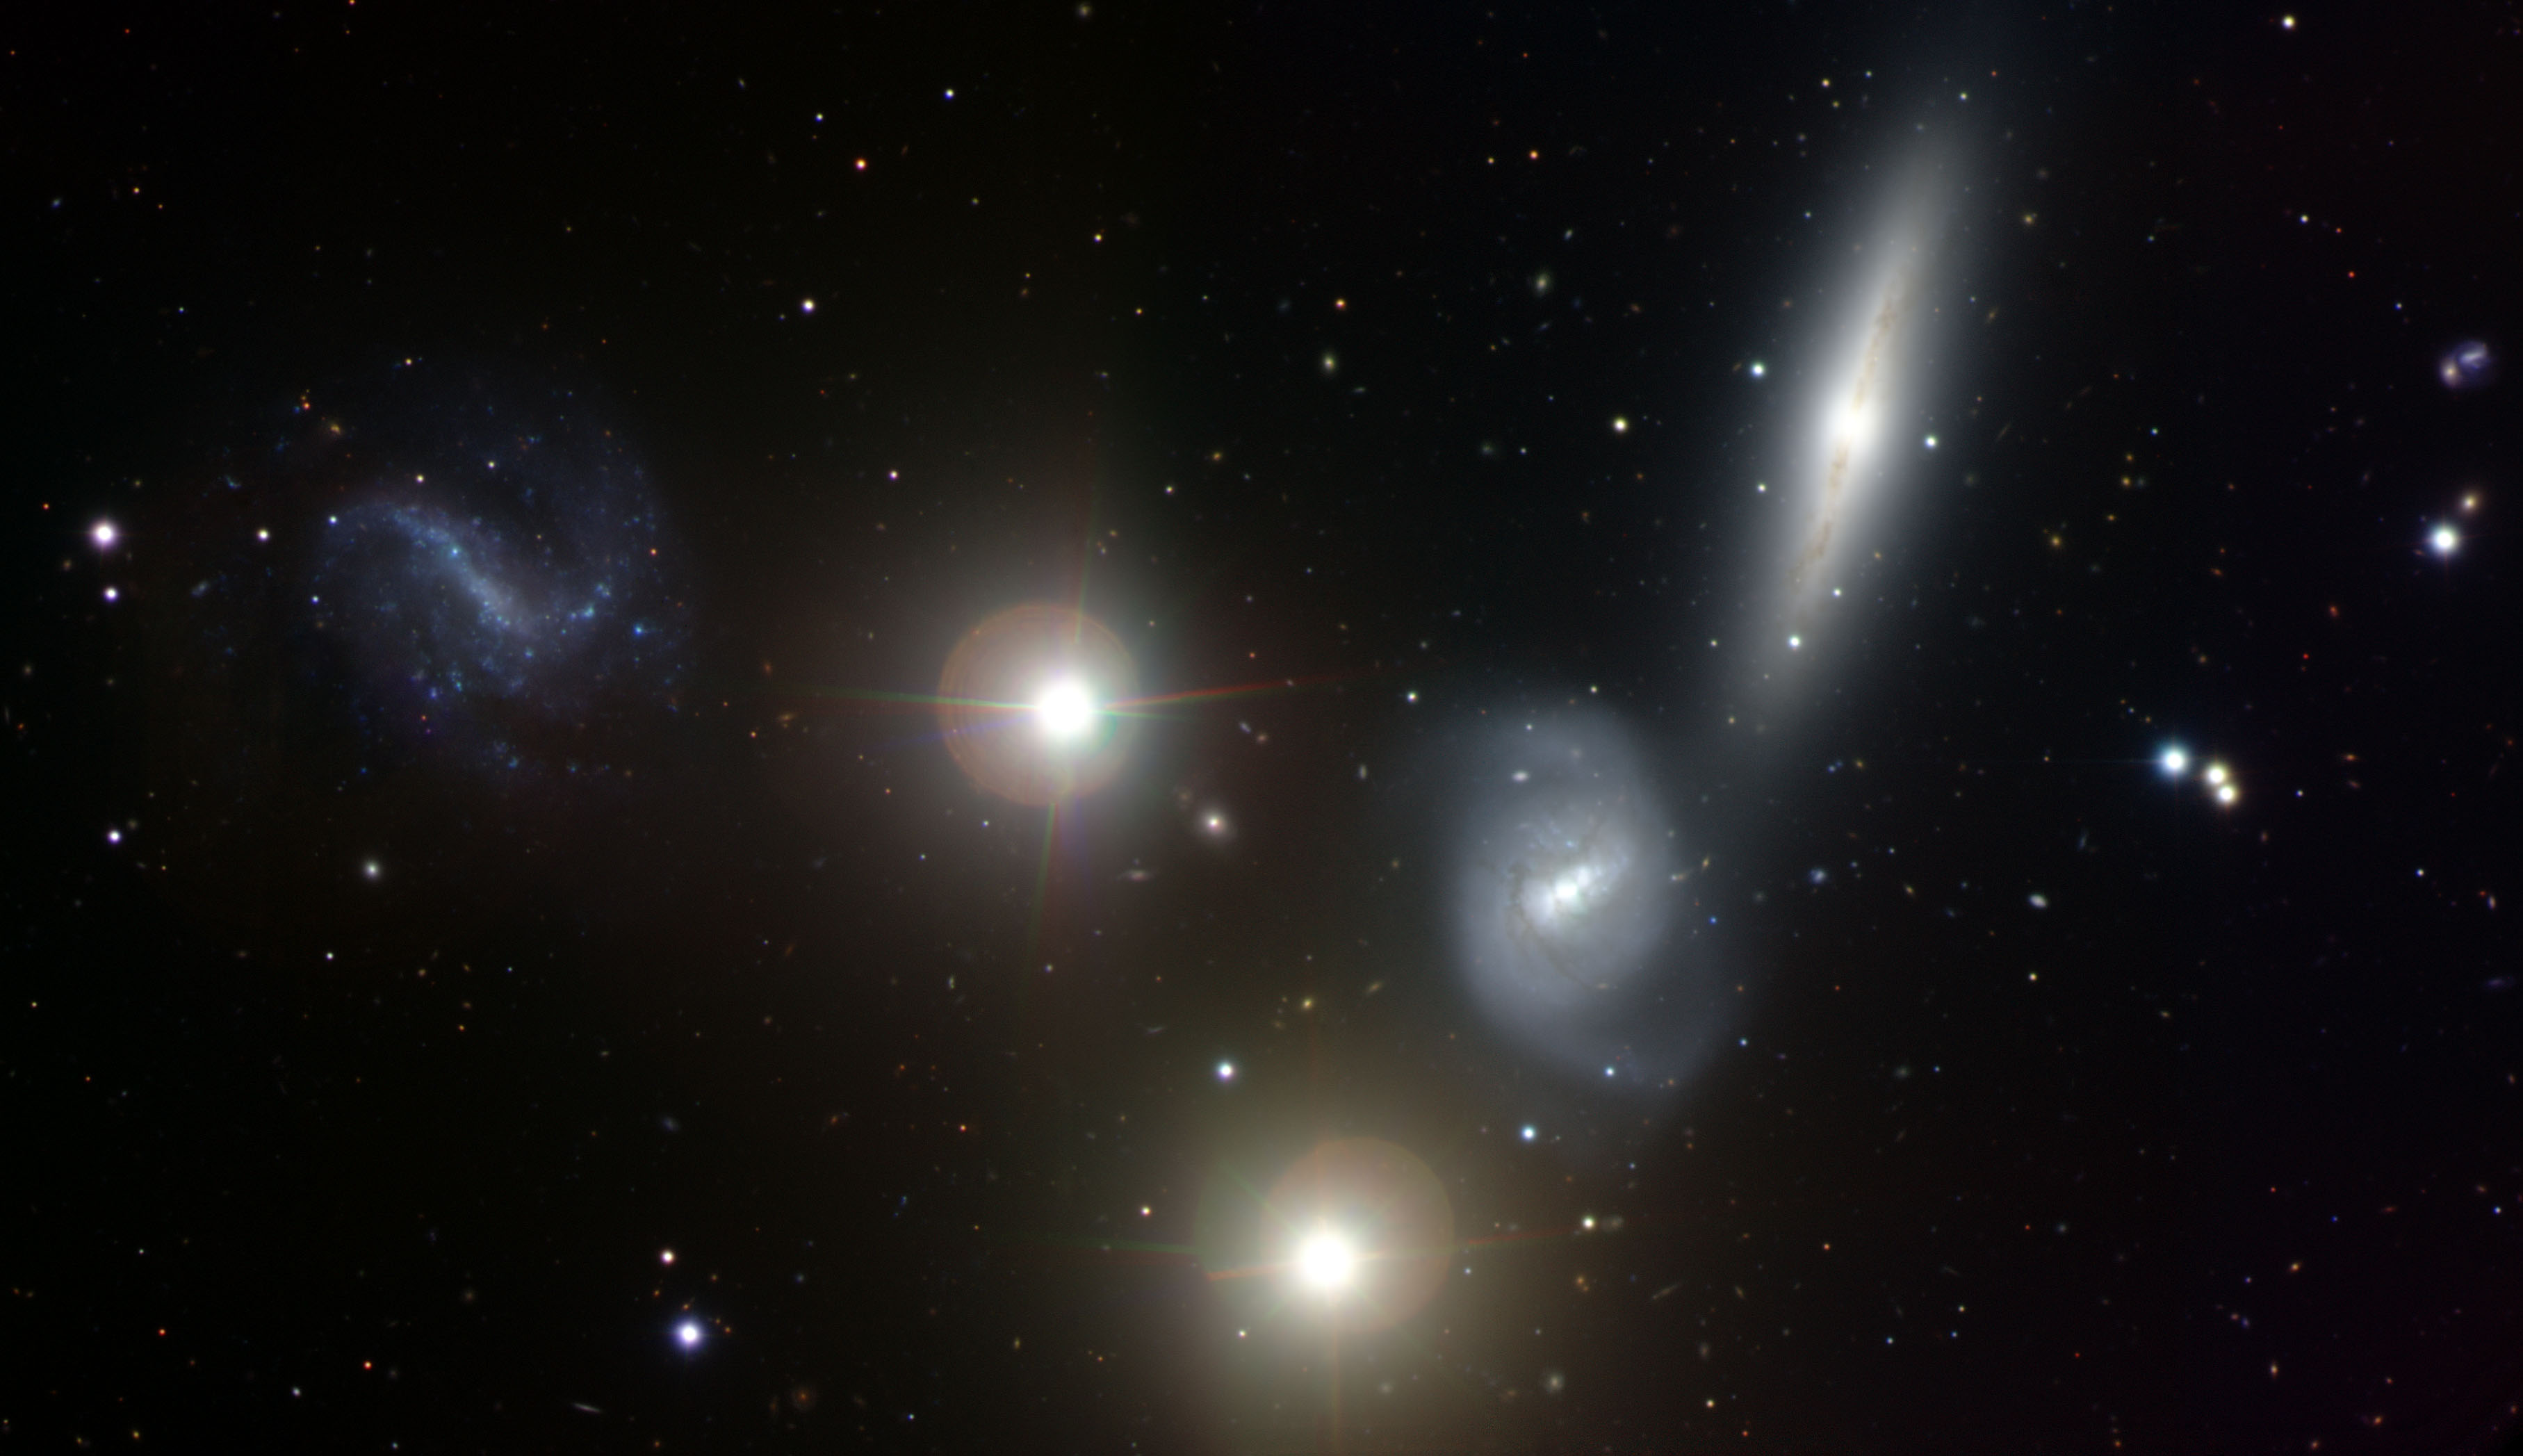

NGC 7232/3

This image shows an interacting trio of galaxies known as the Lyon Group of Galaxies #455 (LGG 455). It is made up of the galaxies NGC 7232 (upper right), NGC 7233 (lower right), and NGC 7232B (left). The two brightest objects near the center of the image are foreground stars in our Milky Way. Dark lanes of dusty material can be seen in NGC 7232 and NGC 7233, while NGC 7232B shows bright spots of young, blue stars along its weak spiral arms. LGG 455 has not been studied in great detail, but it is thought to host a 'dark galaxy', a rare object that contains the raw ingredients for making stars but which hasn't been able to form any. Even though the dark galaxy in LGG 455 contains enough gas to make more than 400 million Suns, the deep image by Gemini is not able to find any significant population of stars (just to the left of the lower foreground star in this image). Most likely, that huge amount of gas was flung out of NGC 7233 when it had a close encounter with one of its two companions.

This field of galaxies was suggested by Ryan Soares for the Australian/Gemini Student Imaging Contest. The data were obtained in 2012 at the Gemini South telescope in Chile using the Gemini Multi-Object Spectrograph (GMOS) and the color composite image produced by Travis Rector, University of Alaska Anchorage.

Credit: International Gemini Observatory/NOIRLab/NSF/AURA/T. A. Rector (University of Alaska Anchorage)